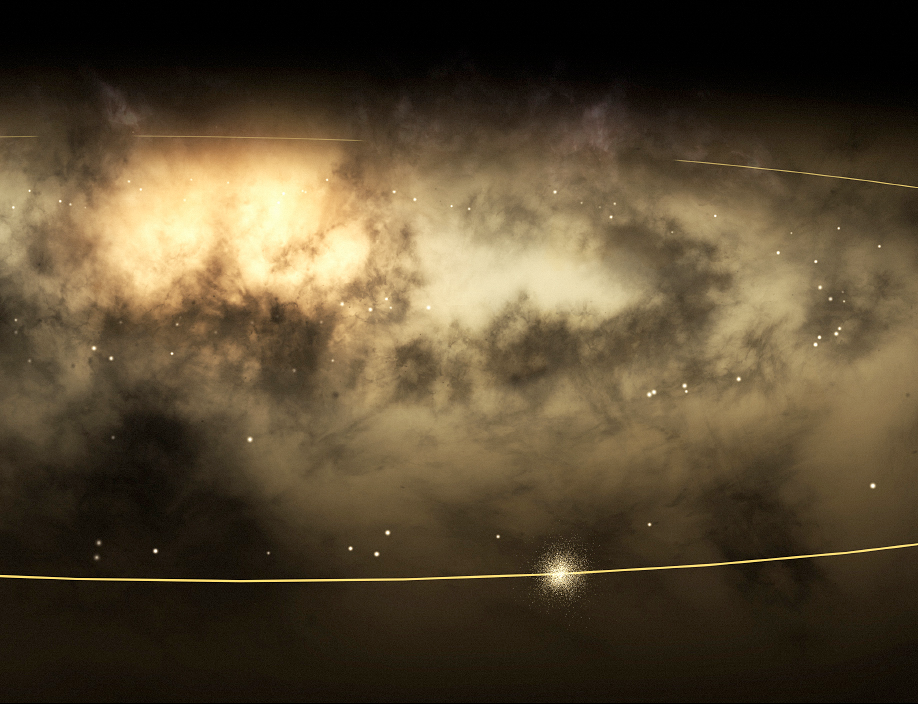

Solar neigbourhood stars in the Milky Way galaxy (artist's view).

Artist's impression of the observed group of stars orbiting the Milky Way together with the Sun, as seen by an imaginary observer outside the Galaxy. The orbit of the Sun is shown. For clarity, the stars surrounding the local volume have been removed here.

Credit: ESO